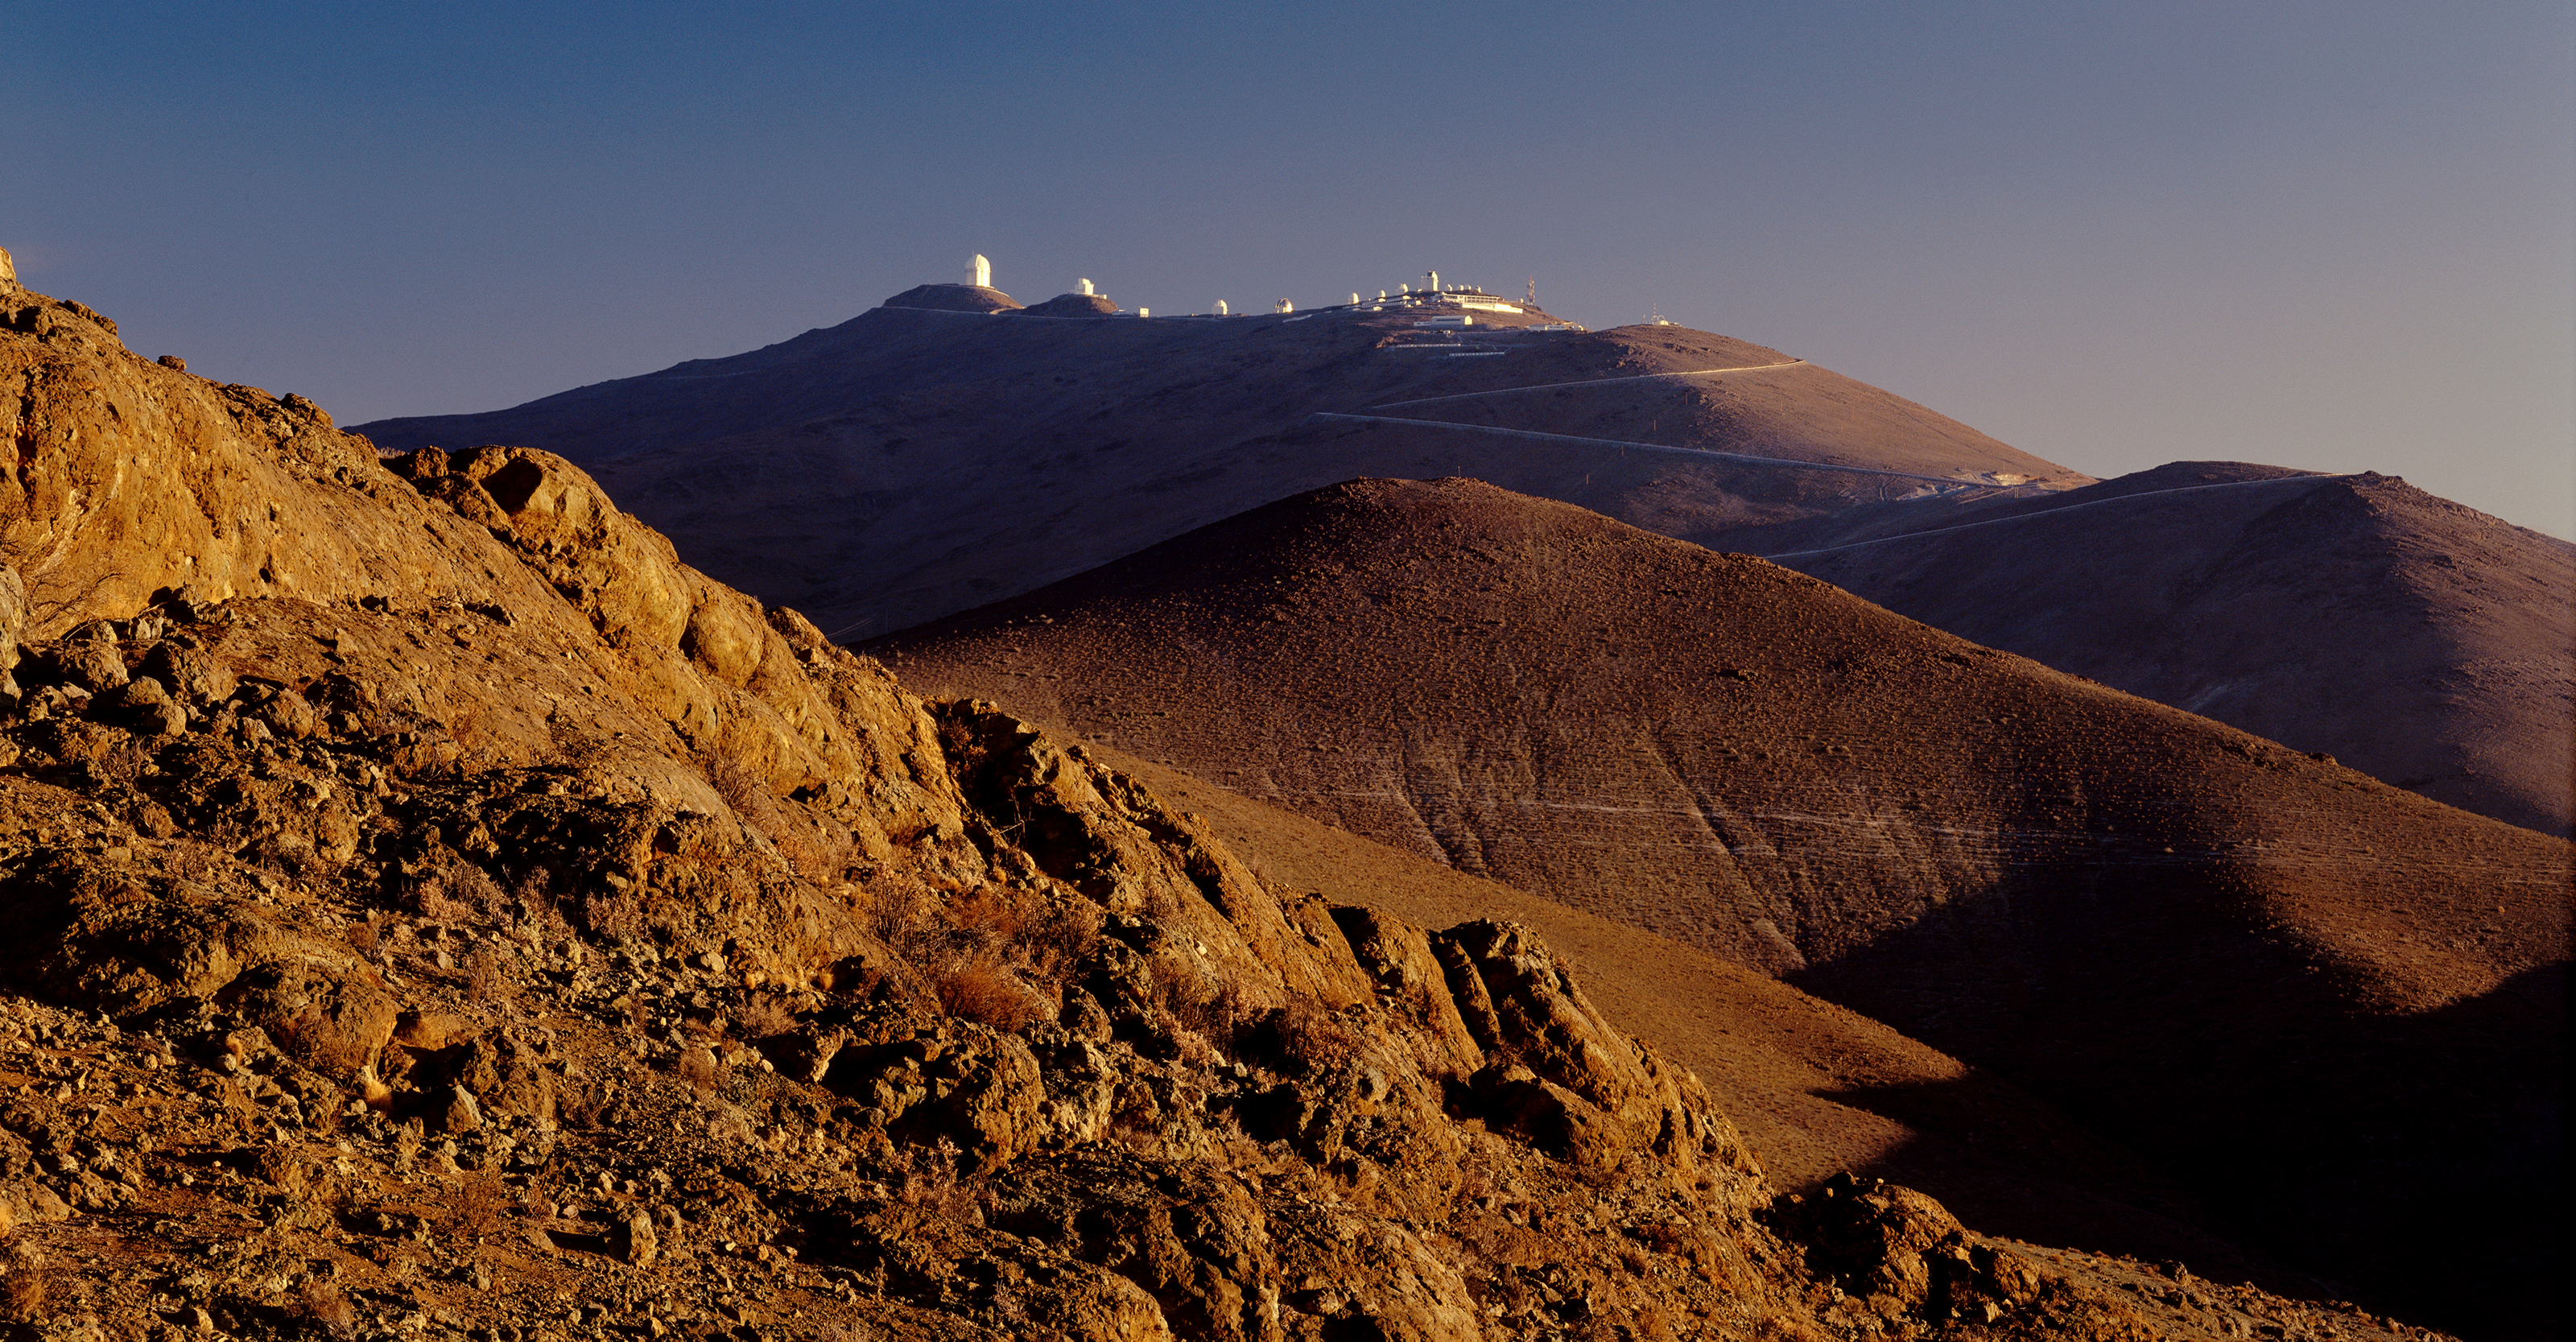

La Silla sunset

The ESO La Silla Observatory seen from a distance to the North. The mountain is dominated by the huge dome of the 3.6m telescope, next to it, on the other side of the saddle-like feature that gives its name to the mountain, the NTT. To the right, all the other domes follow, with finally the hotel and support buildings.

Credit: ESO/H.H.Heyer